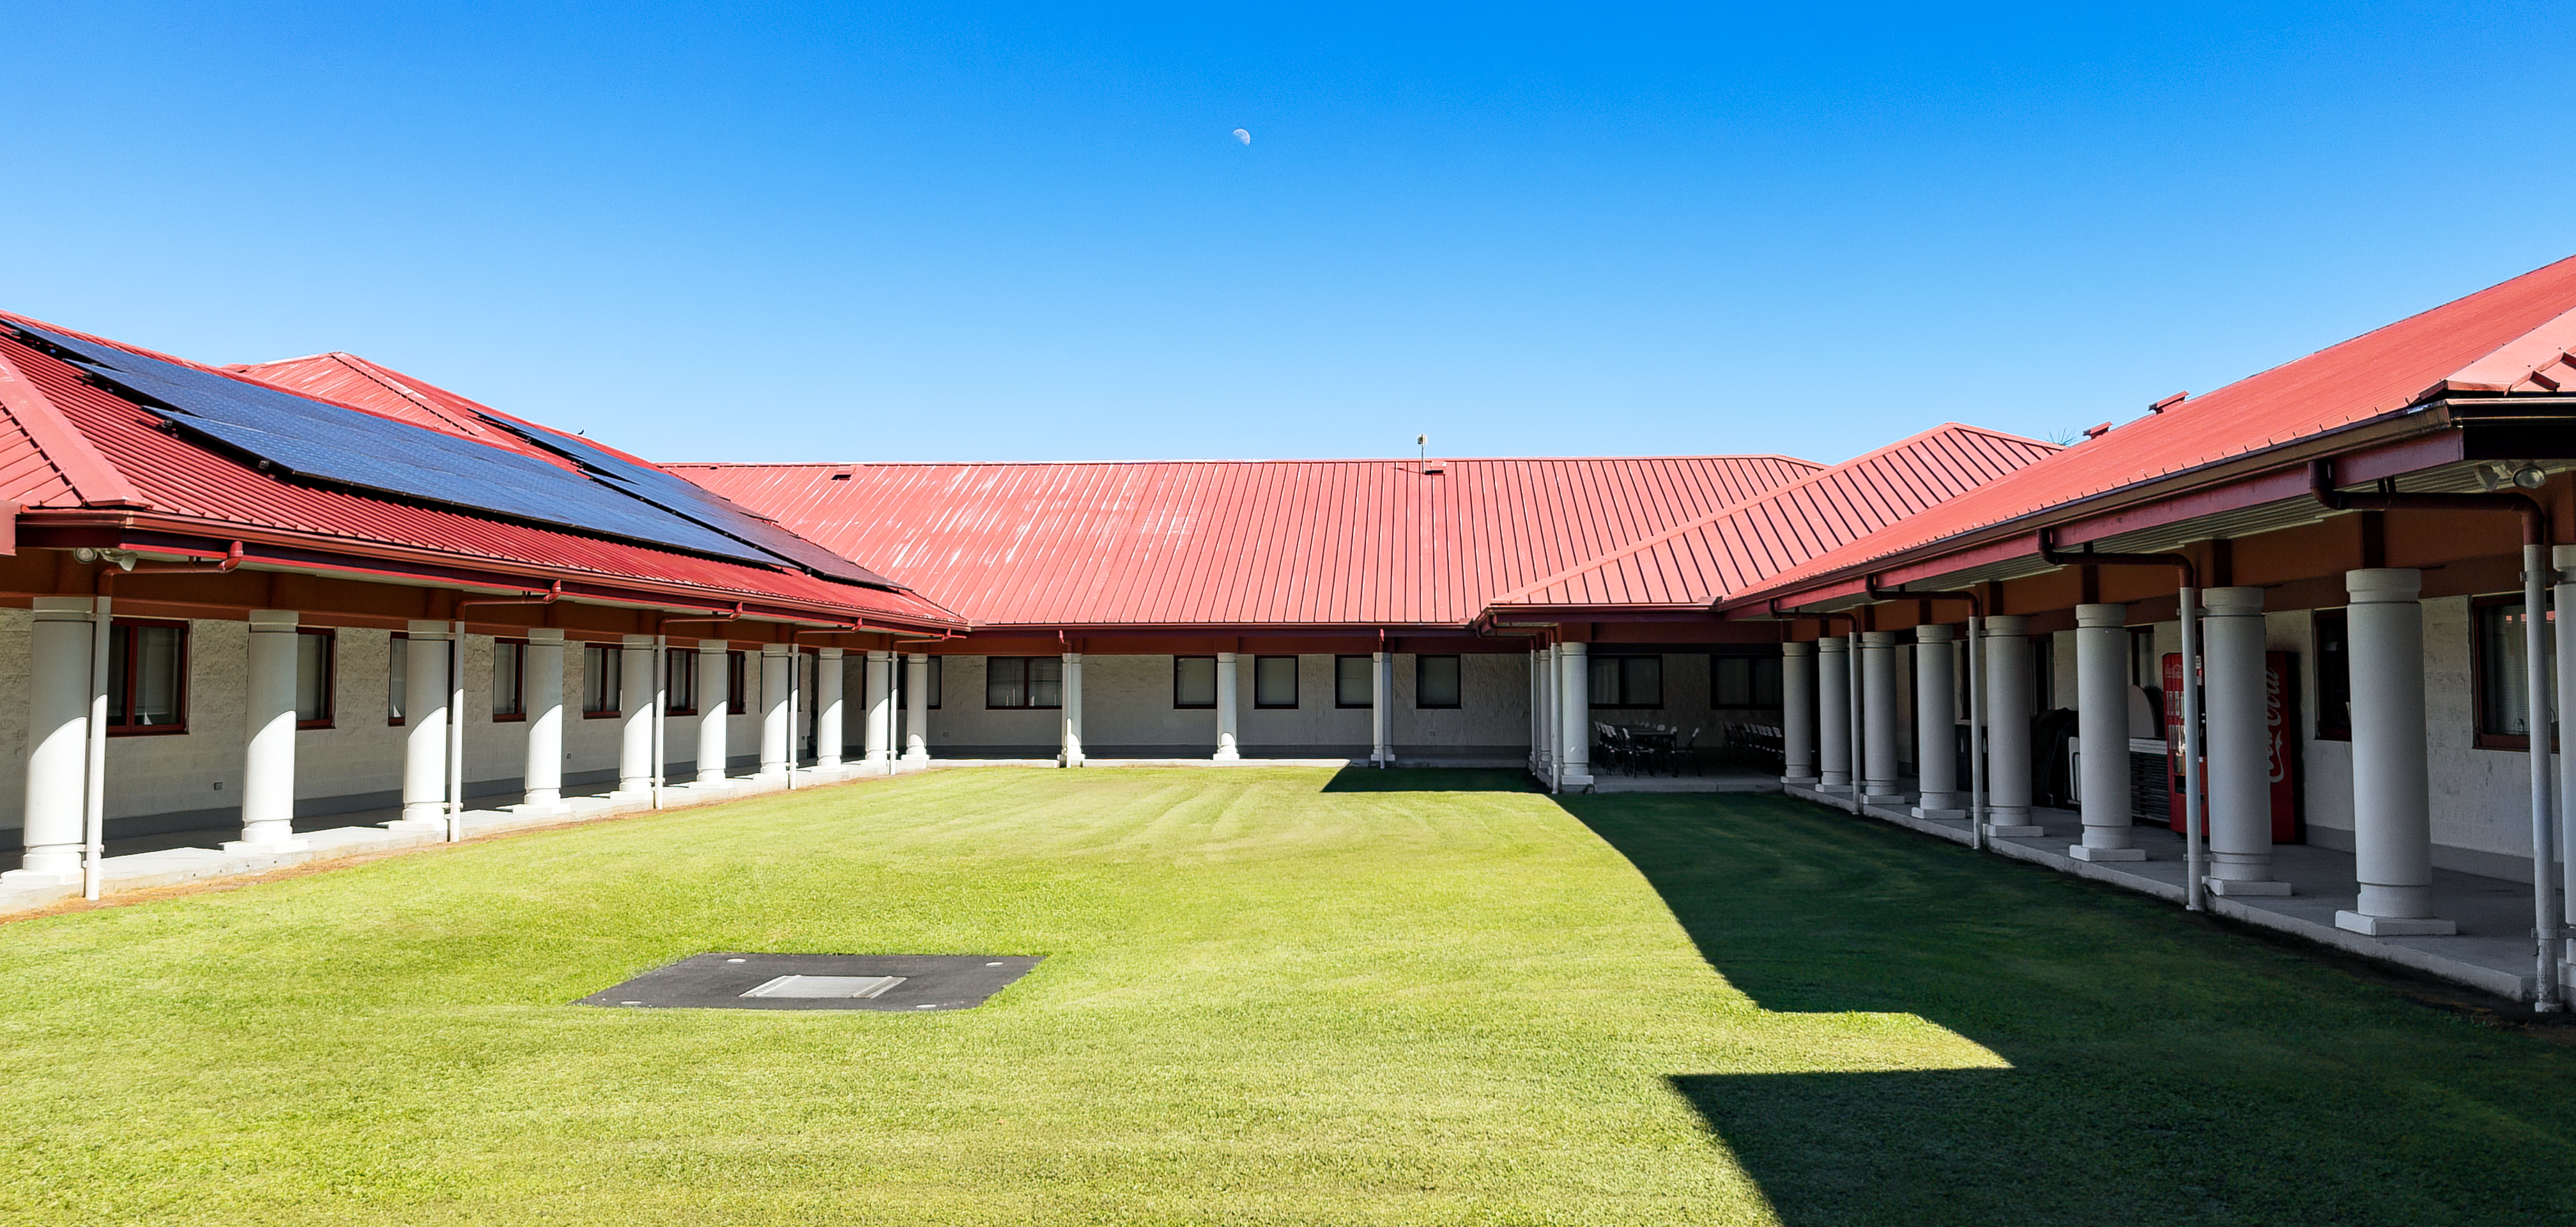

Hilo Base Facility

The International Gemini Observatory, funded in part by the U.S. National Science Foundation and operated by NSF NOIRLab, Hilo Base Facility, located in Hilo, Hawai'i.

Credit: International Gemini Observatory/NOIRLab/NSF/AURA/J.Pollard